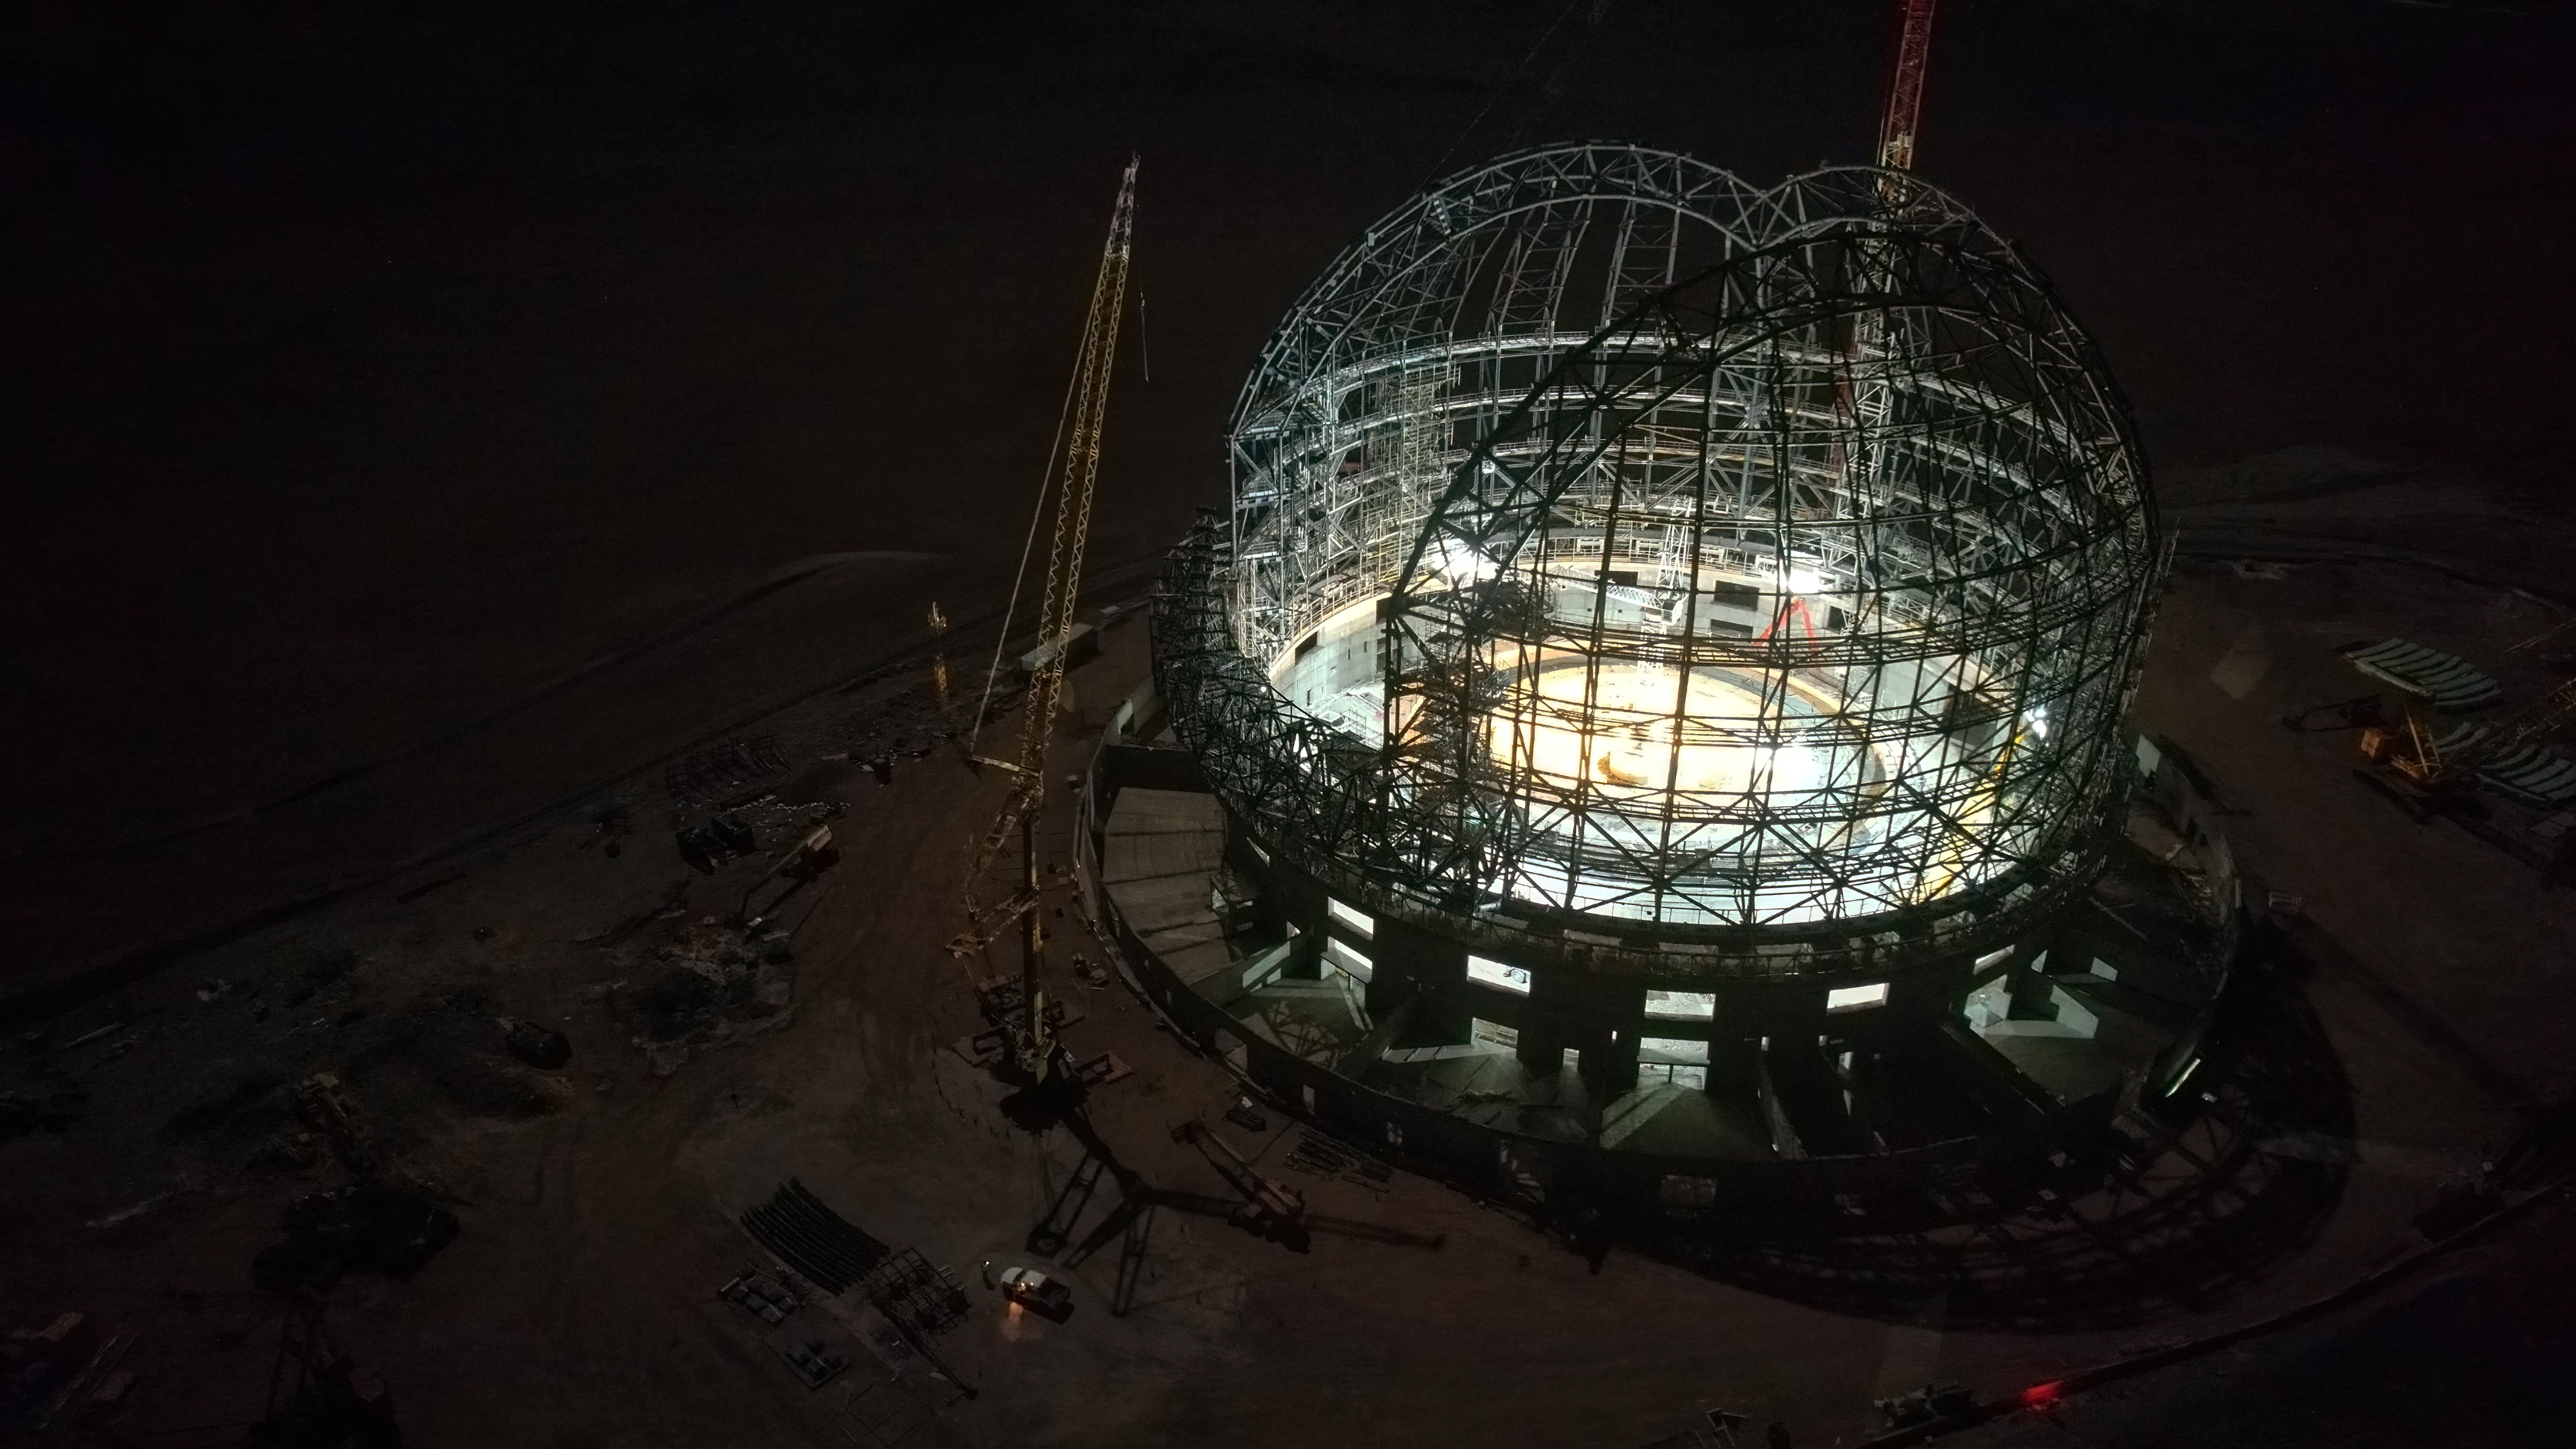

The ELT dome at night

This drone image, taken in late September 2023, captures an aerial view of ESO’s Extremely Large Telescope (ELT) dome at night-time. It already has the recognisable spherical shape of a telescope enclosure with the construction of the frame well on its way to being completed by the end of 2023.

Credit: ESO/G. Vecchia